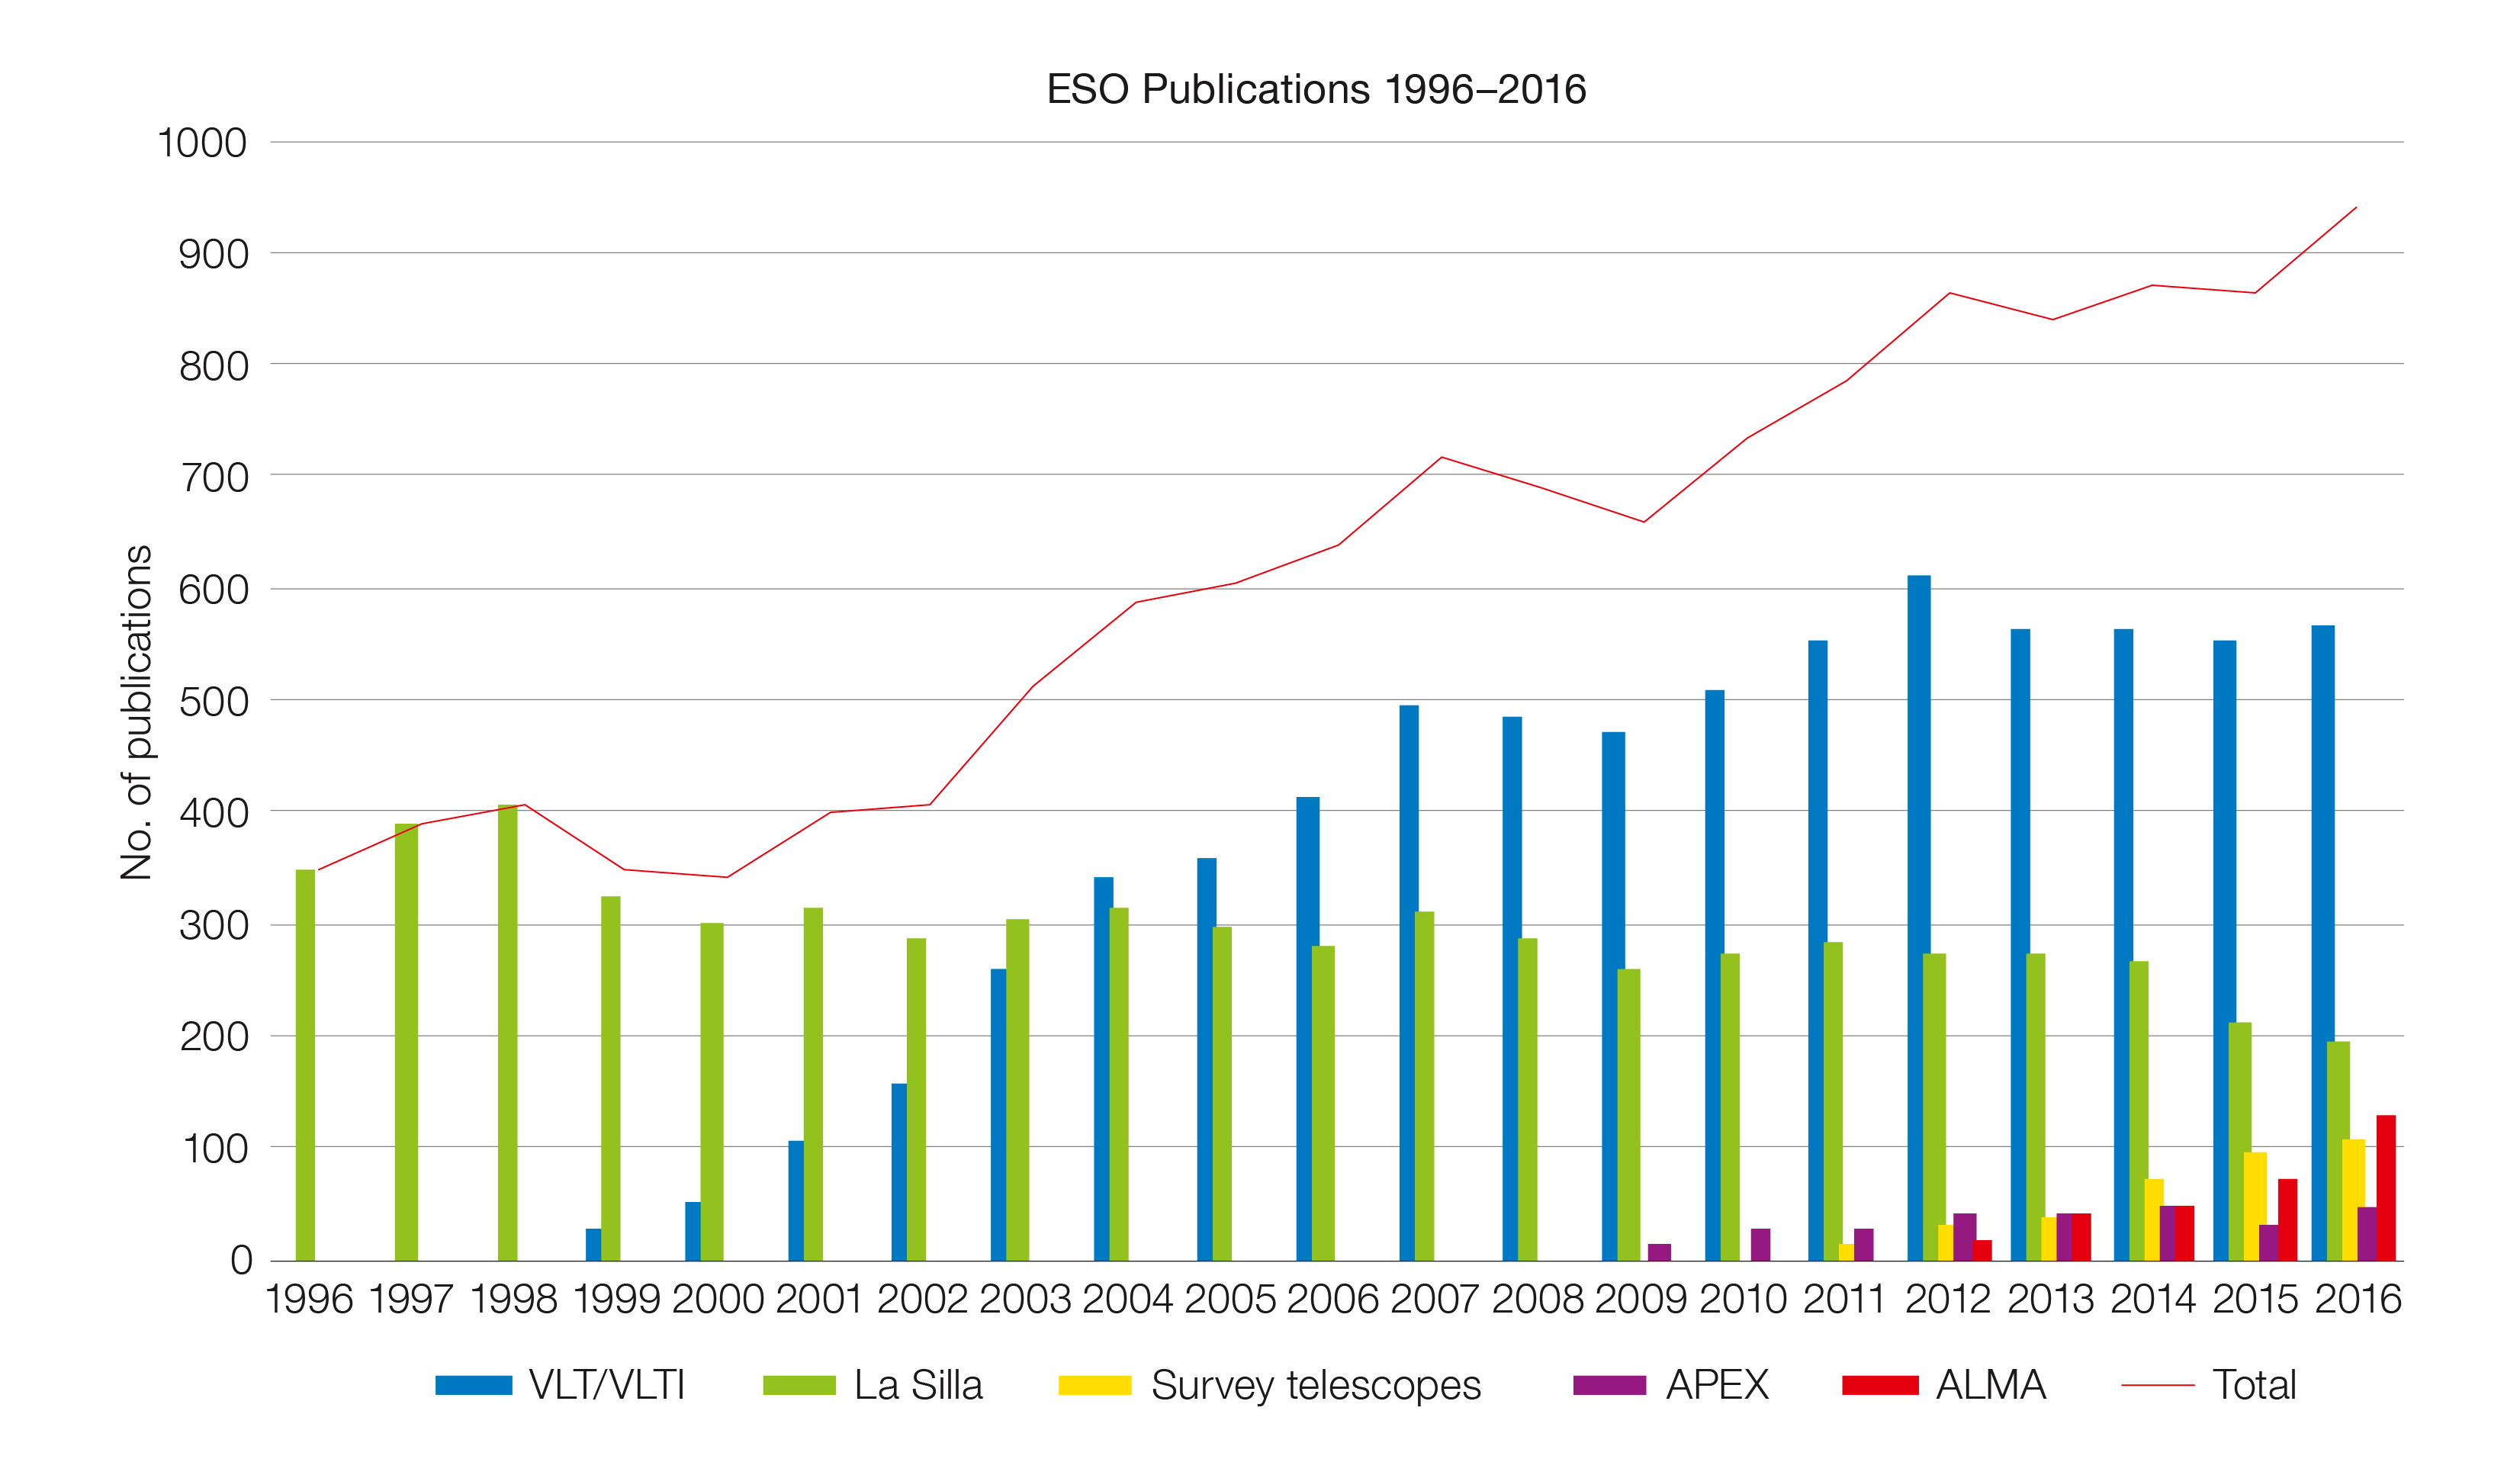

Number of papers published using observations from ESO facilities (1996–2016)

The number of refereed papers published based on data from ESO telescopes over the period 1996 to 2016. These numbers are from the ESO Telescope Bibliography (telbib).

Credit: ESO